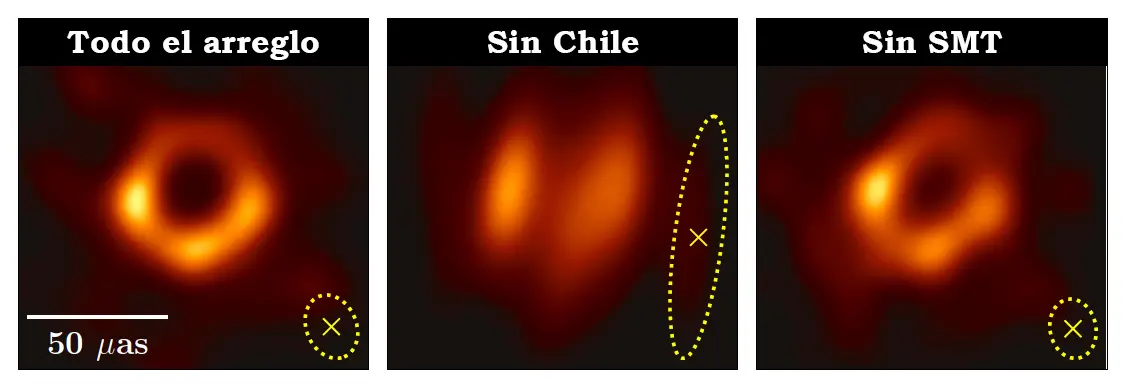

Comparison of the image of M87

Comparison of the image of M87 taken by EHT with and without Chilean Telescopes (ALMA-APEX).

Credit: EHT Collaboration